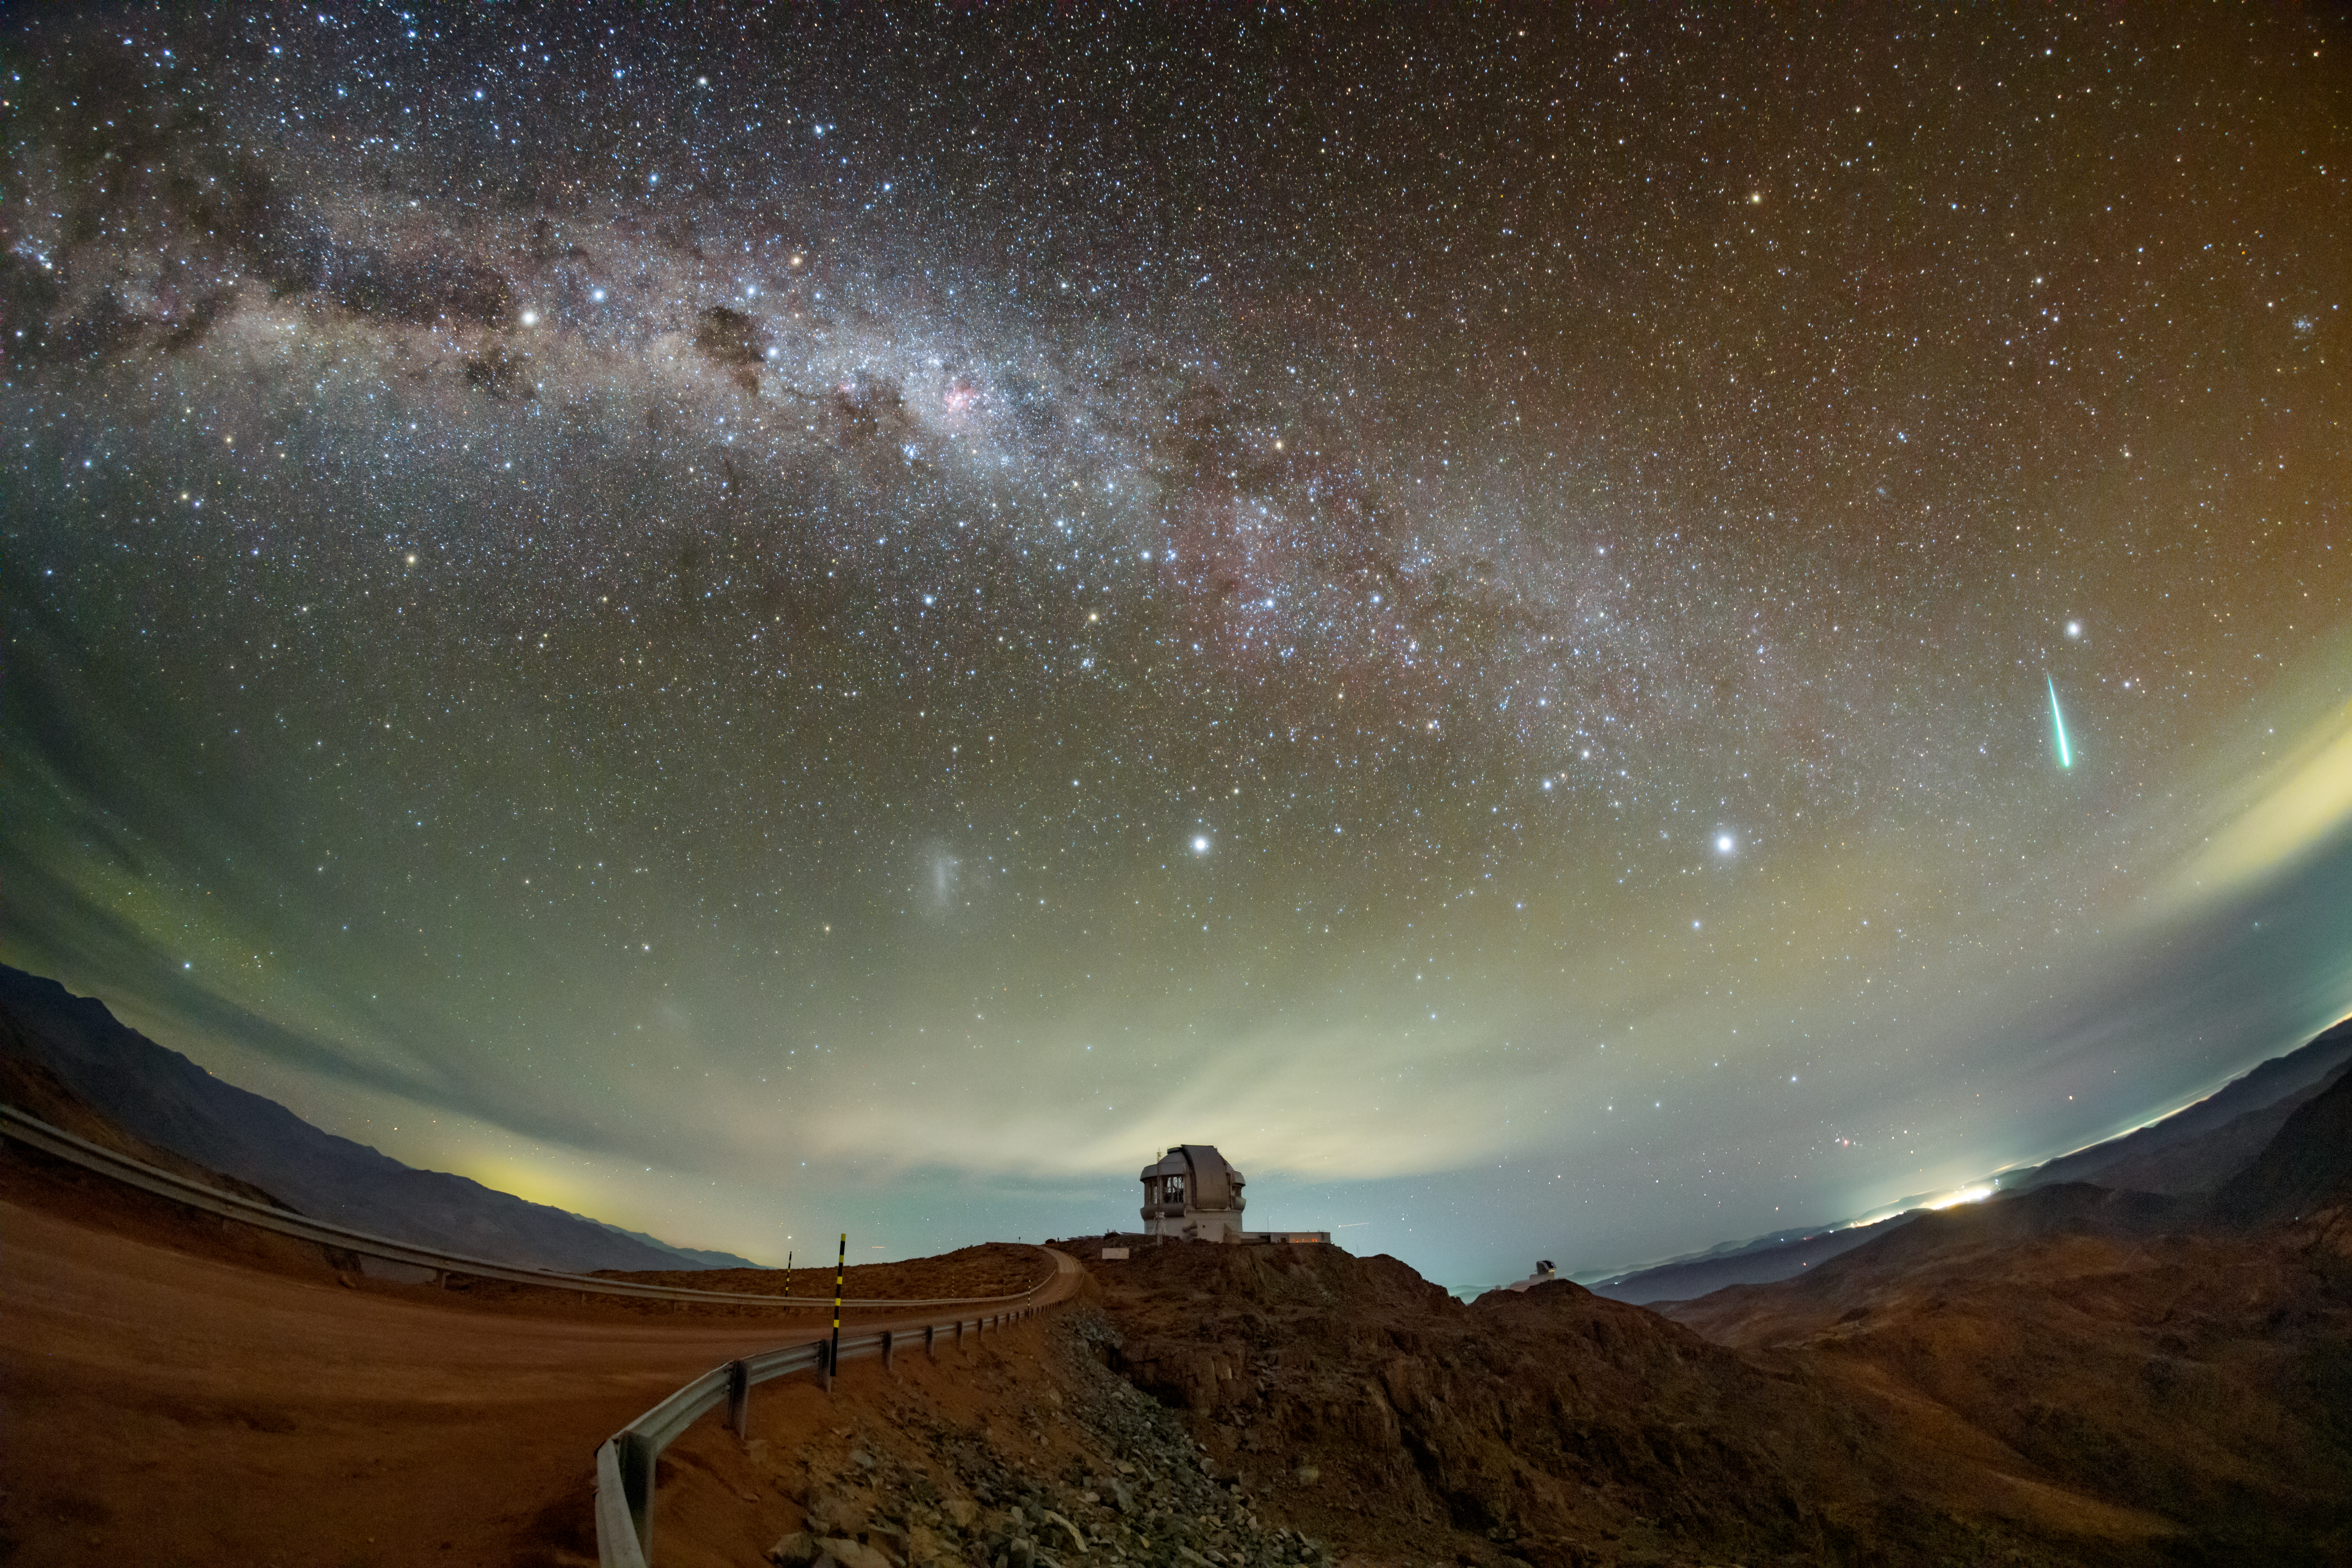

Stars Fall Like Rain Over Cerro Pachón

The longer you look at this image of Cerro Pachón in Chile, the more you see. The road leads you straight to the world-renowned Gemini South telescope, one half of the International Gemini Observatory, supported in part by the U.S. National Science Foundation (NSF) and operated by NSF NOIRLab. Just beyond Gemini South lies its neighbor, NSF–DOE Vera C. Rubin Observatory, jointly funded by the NSF and the U.S. Department of Energy Office of Science (DOE/SC). These telescopes work tirelessly to search for changes in the night sky, some of which were caught in this image.

Above the distant city lights of Andacollo (right) is a glowing meteor, caught in action. This image was taken in April 2025, during the Lyrids meteor shower. The waning crescent Moon at the time provided dark skies and great conditions for viewing multiple meteors. The Lyrids are thought to be the oldest recorded meteor shower. Lyrids have been observed for at least 2600 years, according to Chinese records from 687 BC describing "stars that fell [like] rain."

Also captured here in the southern sky is part of the Milky Way Galaxy (top left) and the Large Magellanic Cloud (LMC), a dwarf galaxy that orbits our own. At the center of this image is the star Canopus, and to its right is the brightest star in the sky, Sirius.

Petr Horálek, the photographer, is a NOIRLab Audiovisual Ambassador.

Credit: International Gemini Observatory/NOIRLab/NSF/AURA/P. Horálek (Institute of Physics in Opava)